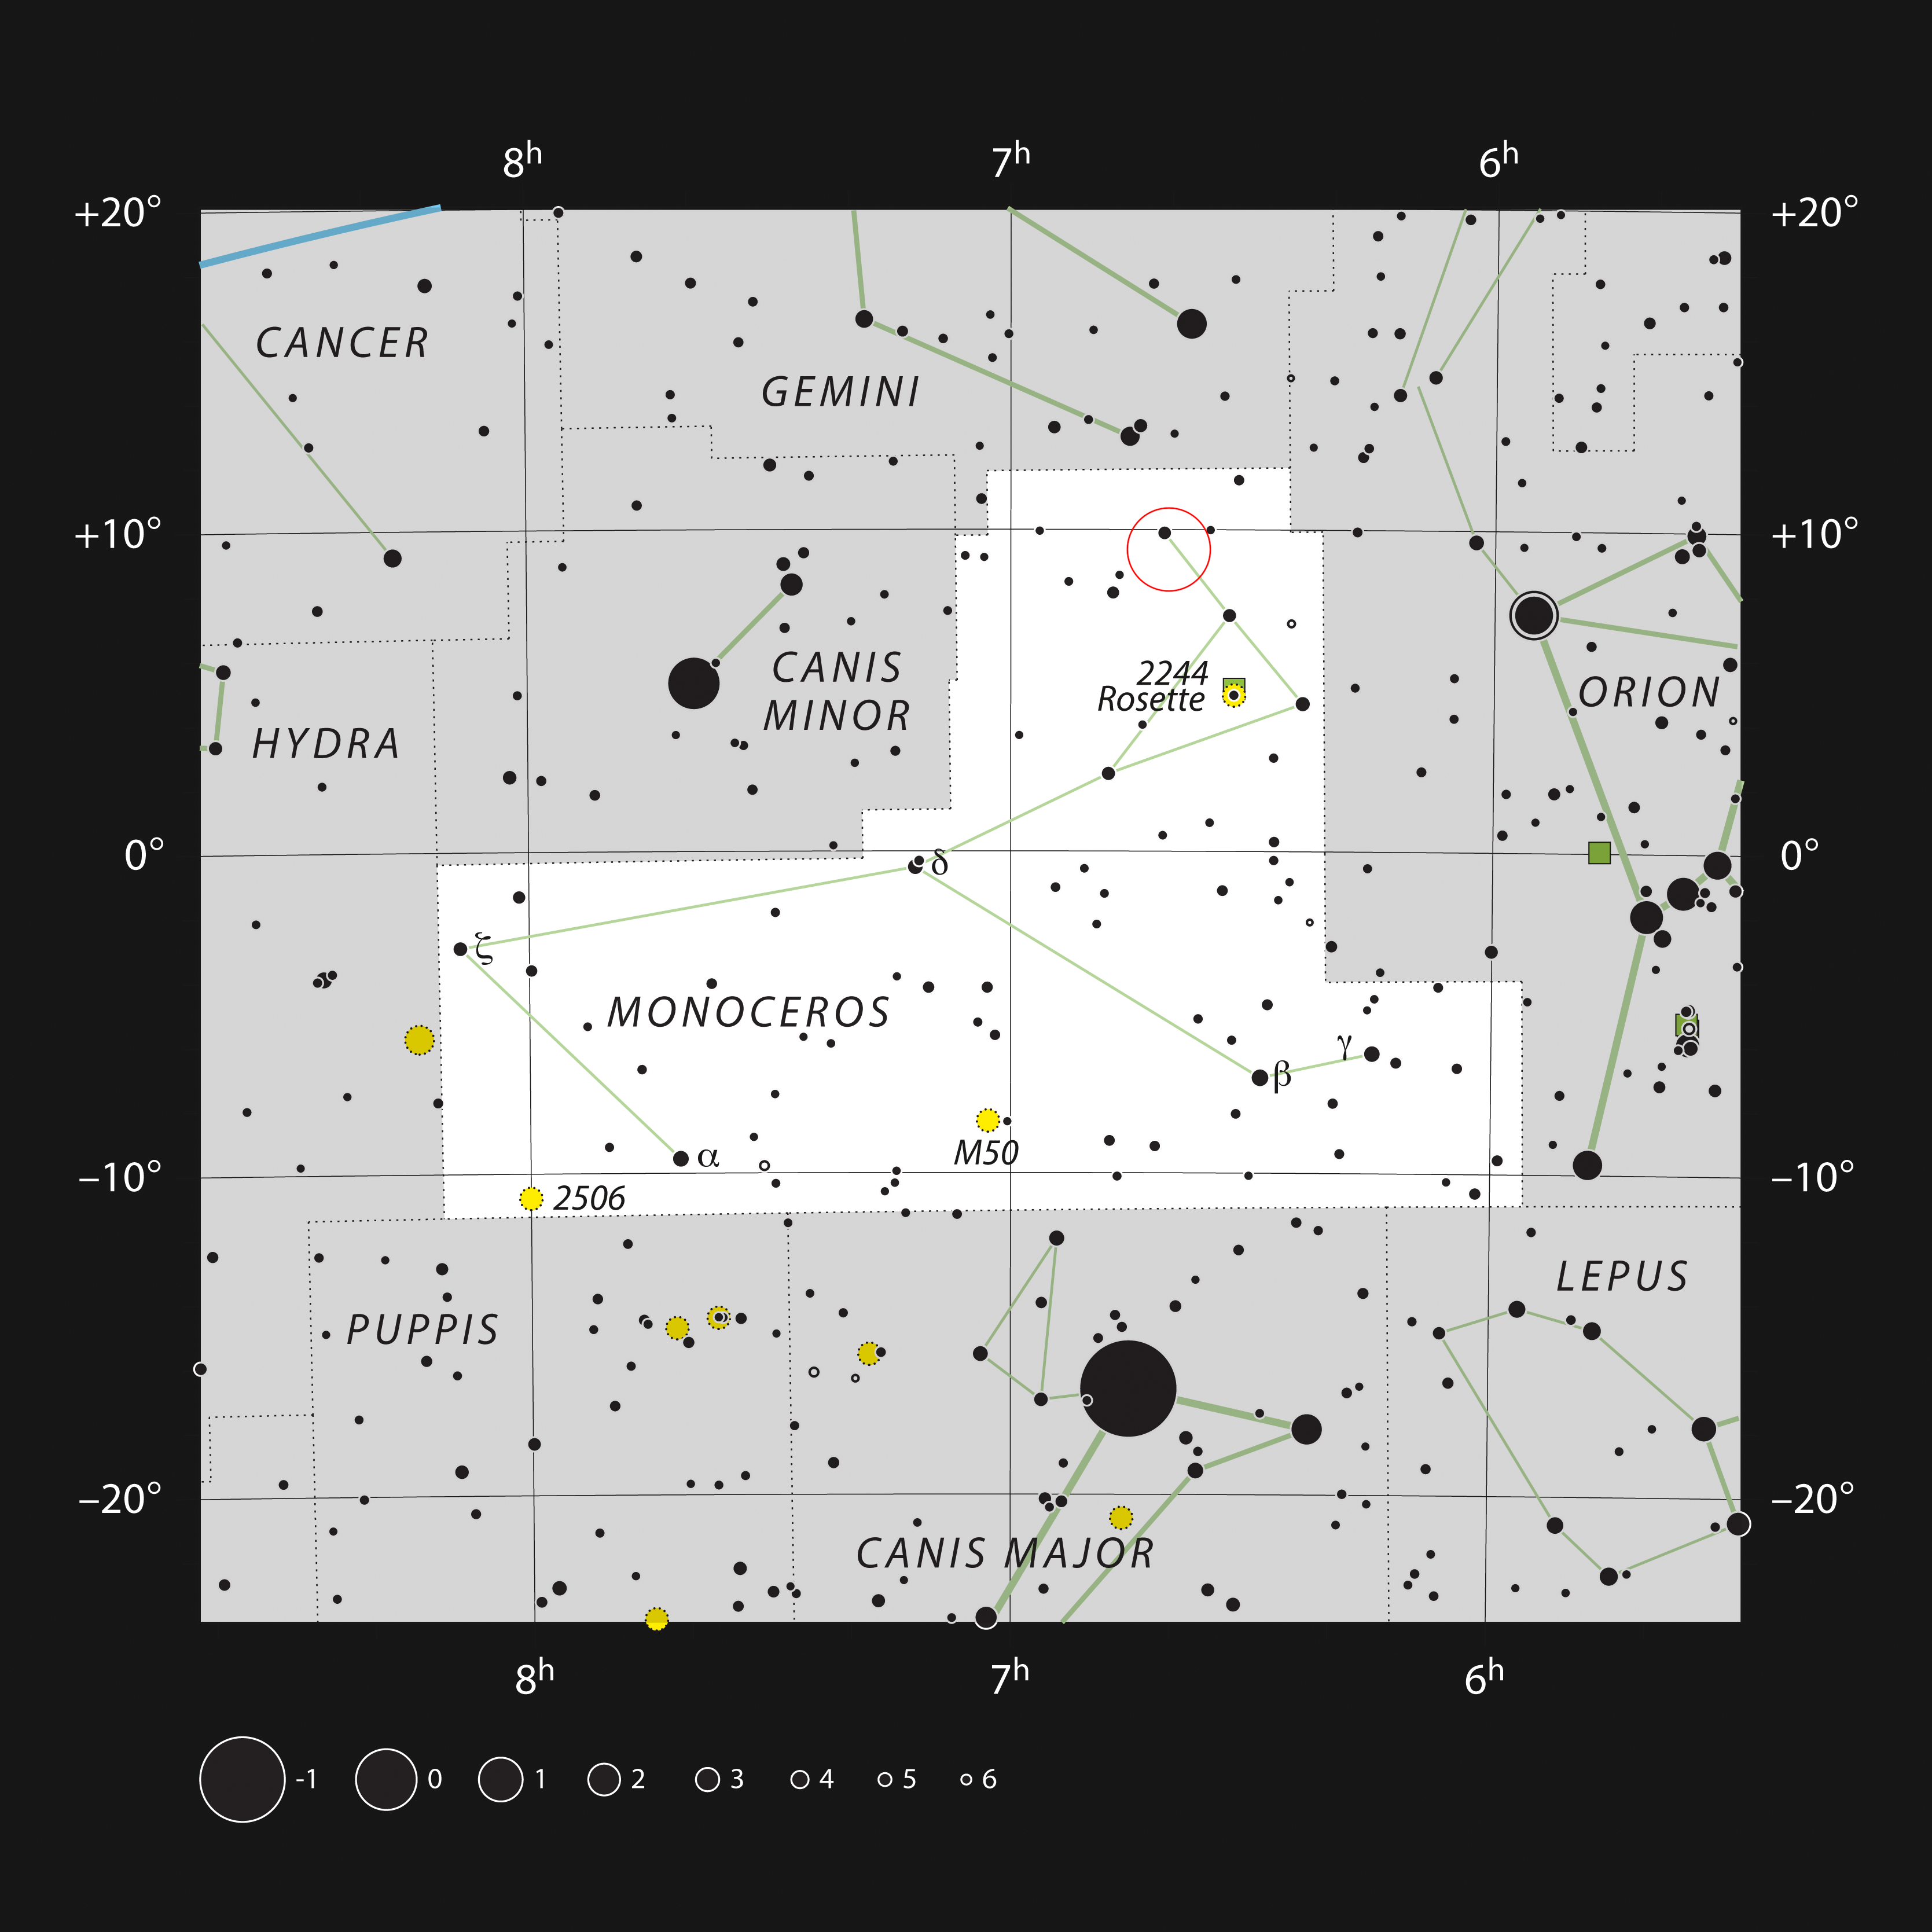

Location of the Cone Nebula in the constellation of Monoceros

This chart shows the location of the Cone Nebula in the constellation Monoceros (The Unicorn), in red. The map shows most of the stars visible to the unaided eye under good conditions.

Credit: ESO, IAU and Sky & Telescope